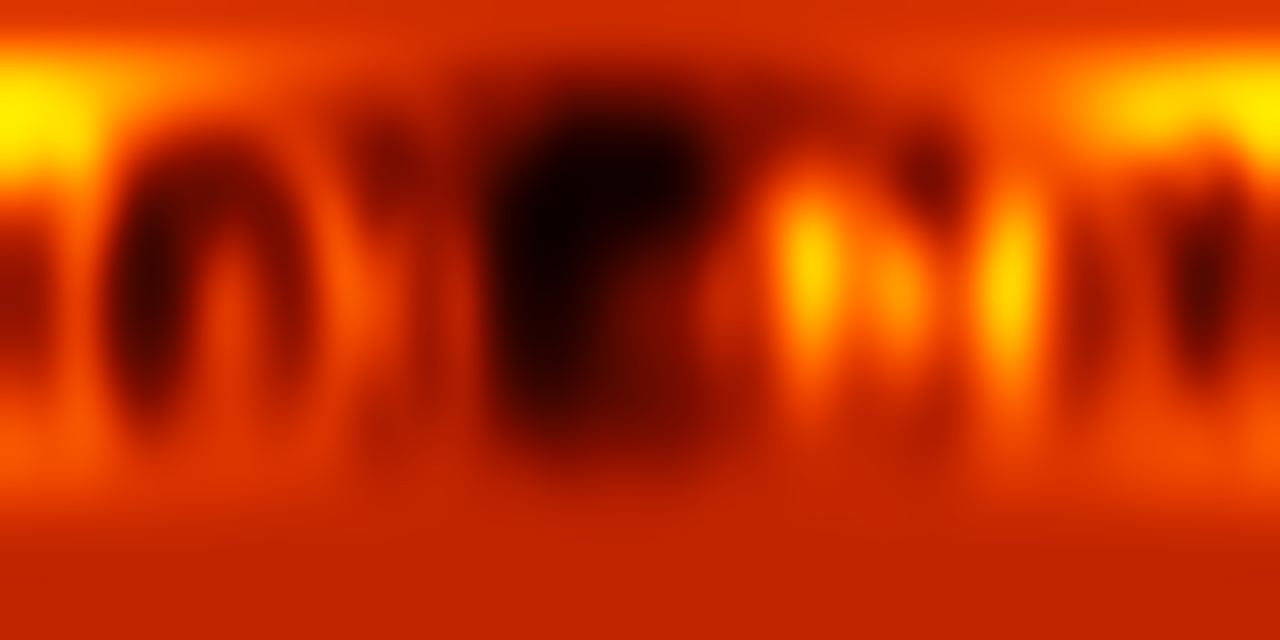

Surface map of Luhman 16B recreated from VLT observations

ESO's Very Large Telescope has been used to create the first ever map of the weather on the surface of the nearest brown dwarf to Earth. An international team has made a chart of the dark and light features on WISE J104915.57-531906.1B, which is informally known as Luhman 16B and is one of two recently discovered brown dwarfs forming a pair only six light-years from the Sun.

Credit: ESO/I. Crossfield